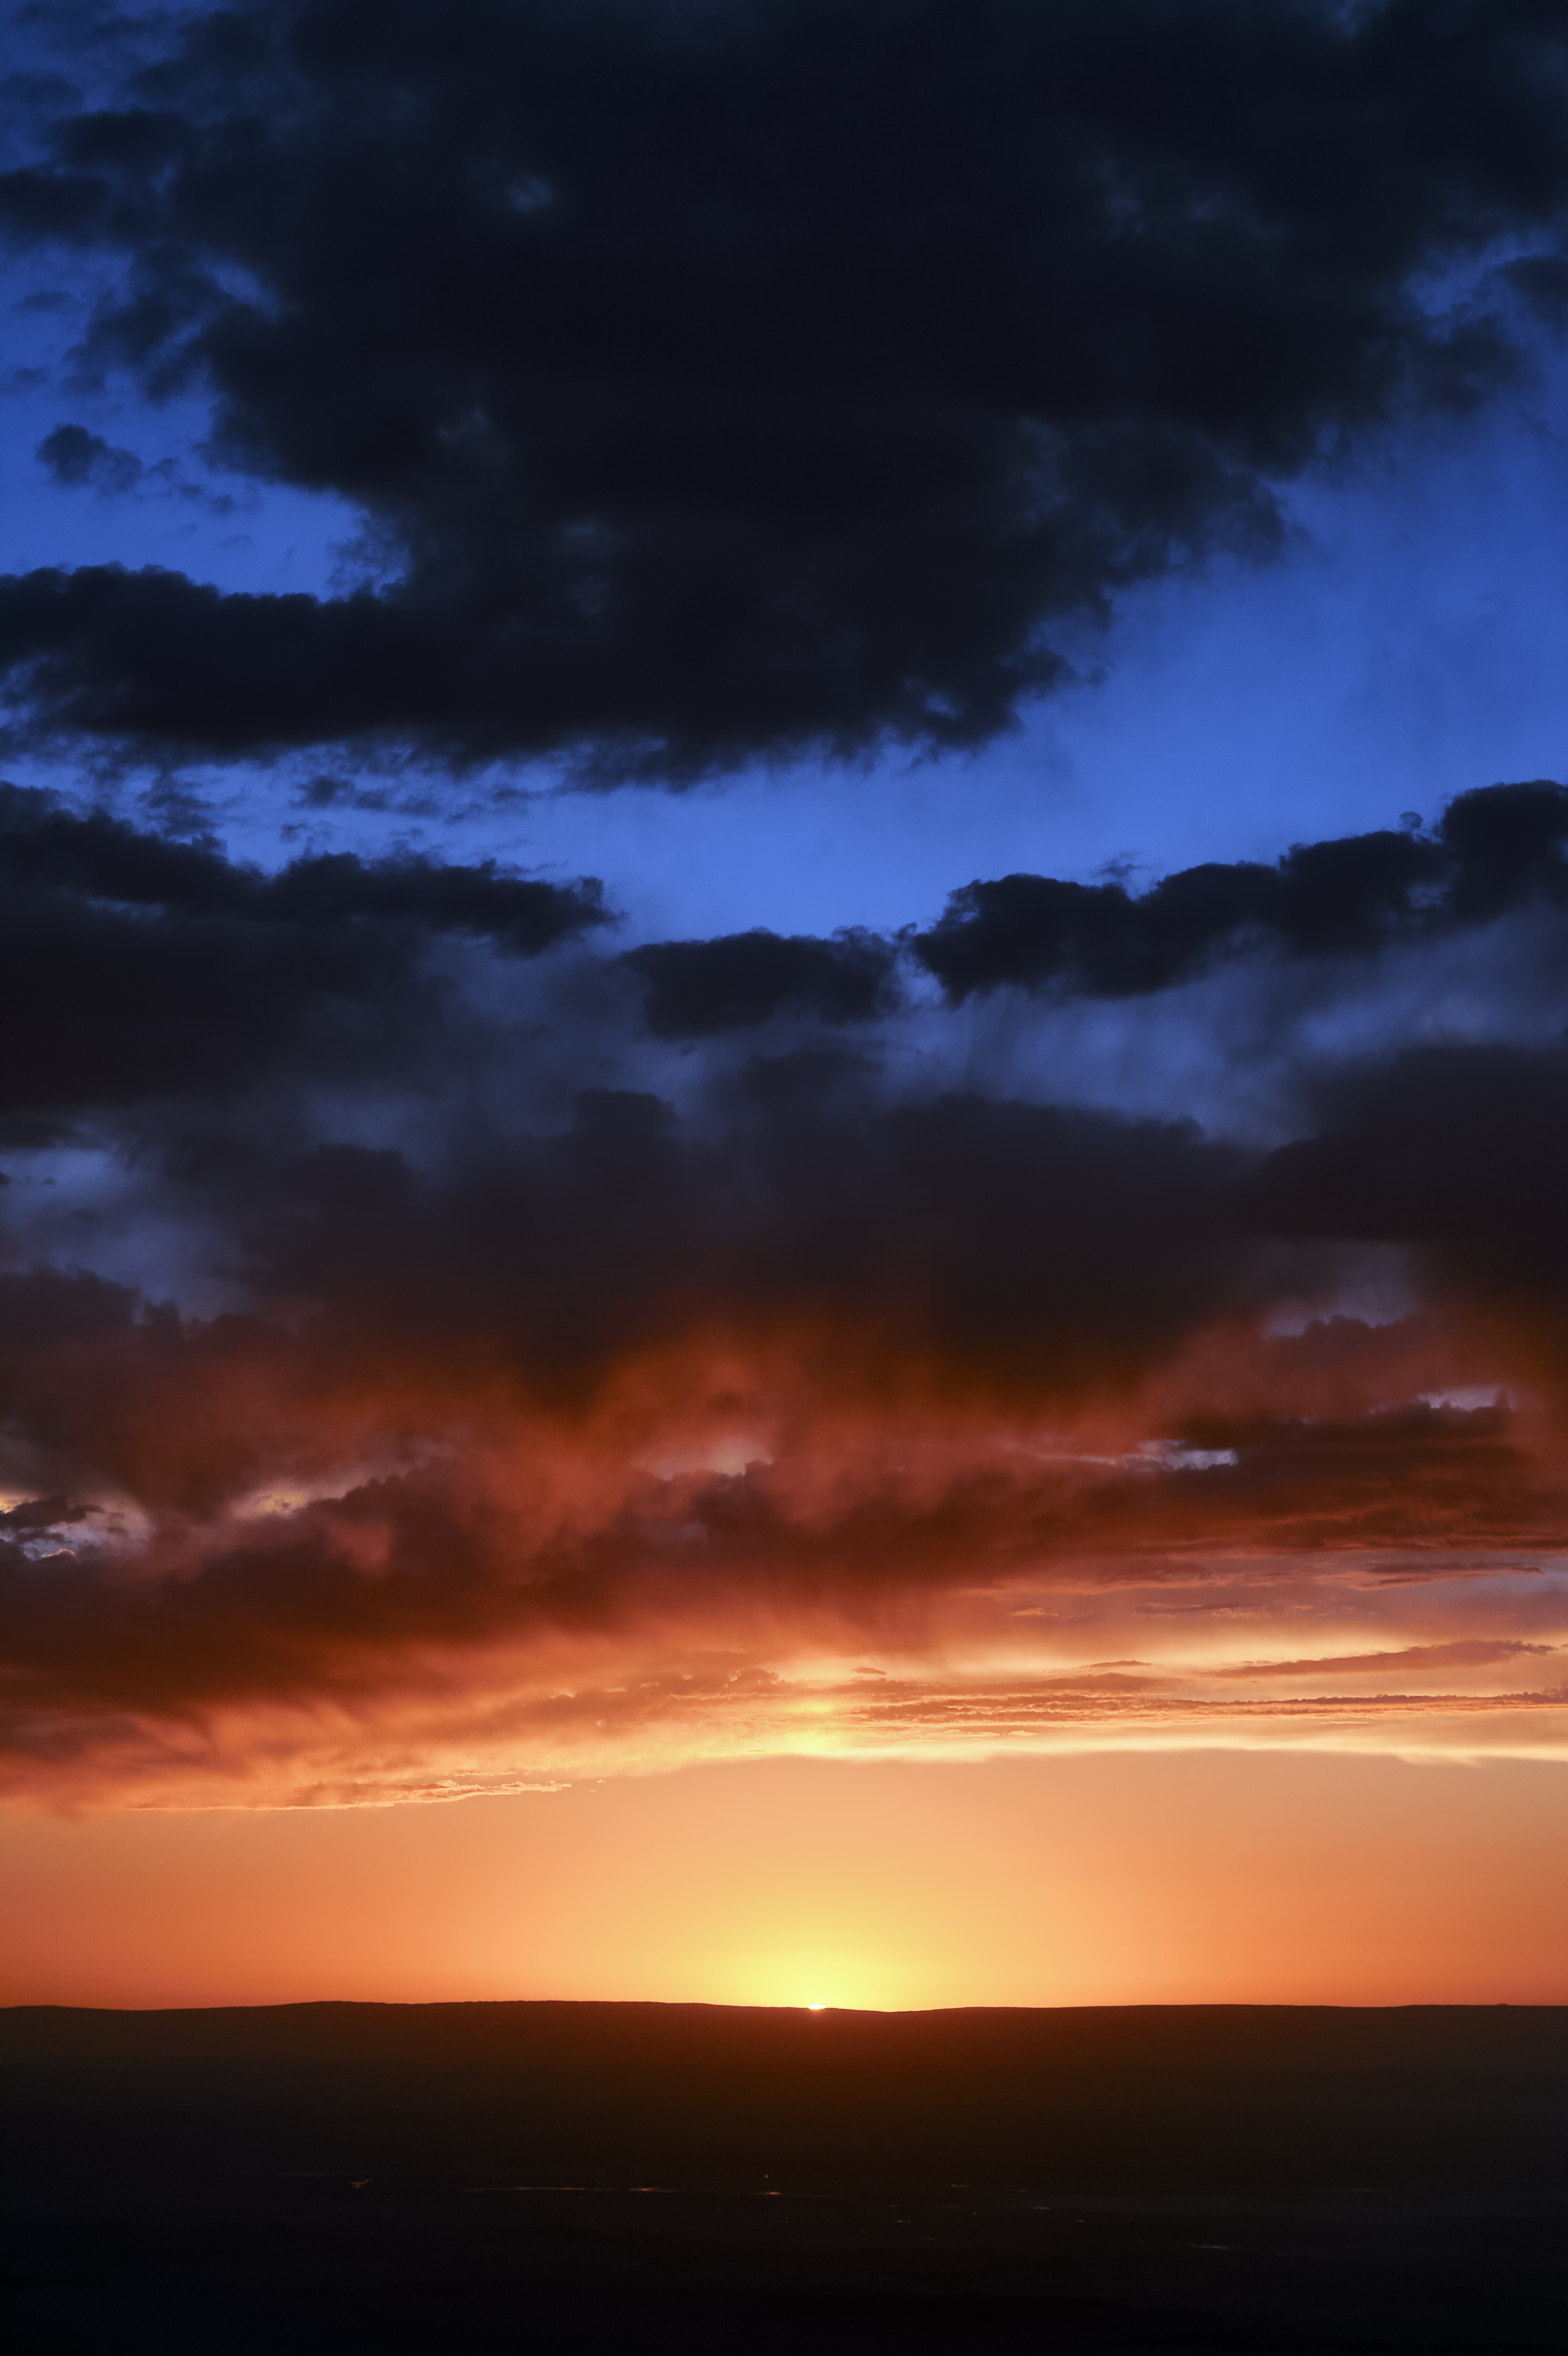

Sunset over the Atacama

The dying light of the Sun over the Atacama desert, where a livid sky ushers in the night.

Credit: C. Duran/ESO